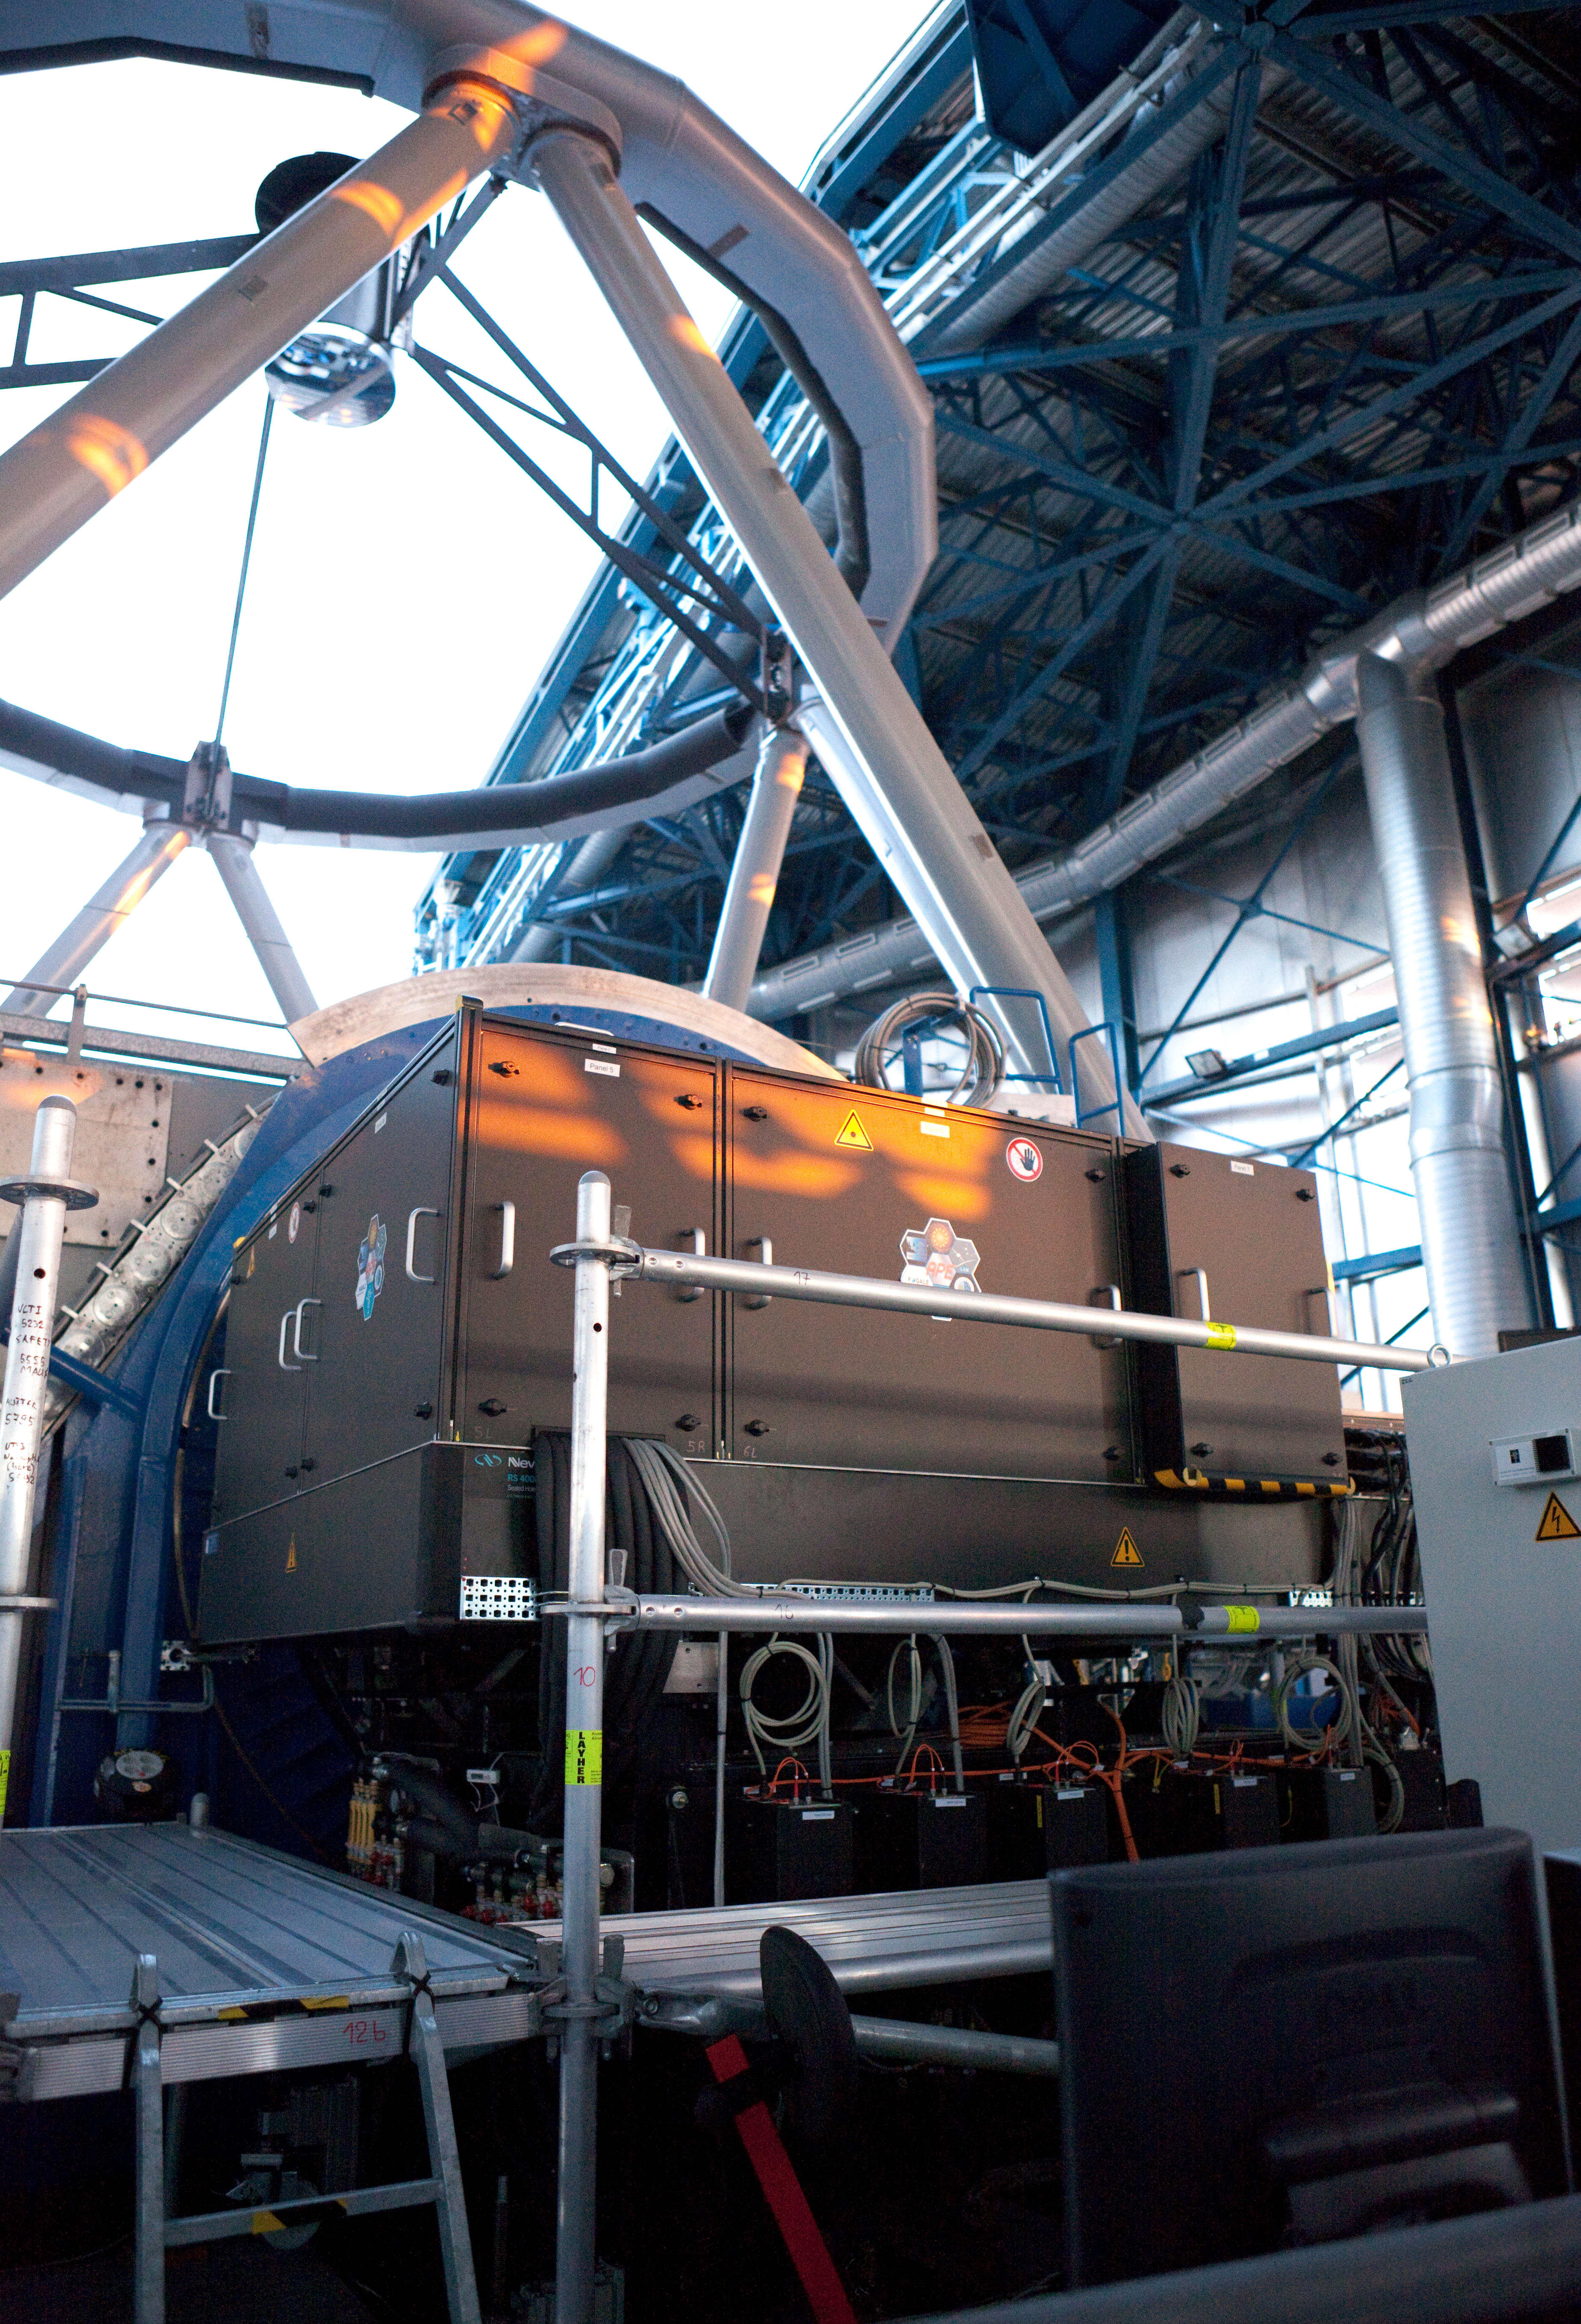

The Active Phasing Experiment (APE) installed on the VLT

The Active Phasing Experiment (APE) installed on the Very Large Telescope (VLT) at Paranal. APE is designed to validate technologies for accurate alignment of the segmented mirror of the forthcoming Extremely Large Telescope (ELT), by testing them on the VLT. Image taken in March 2009.

Credit: ESO